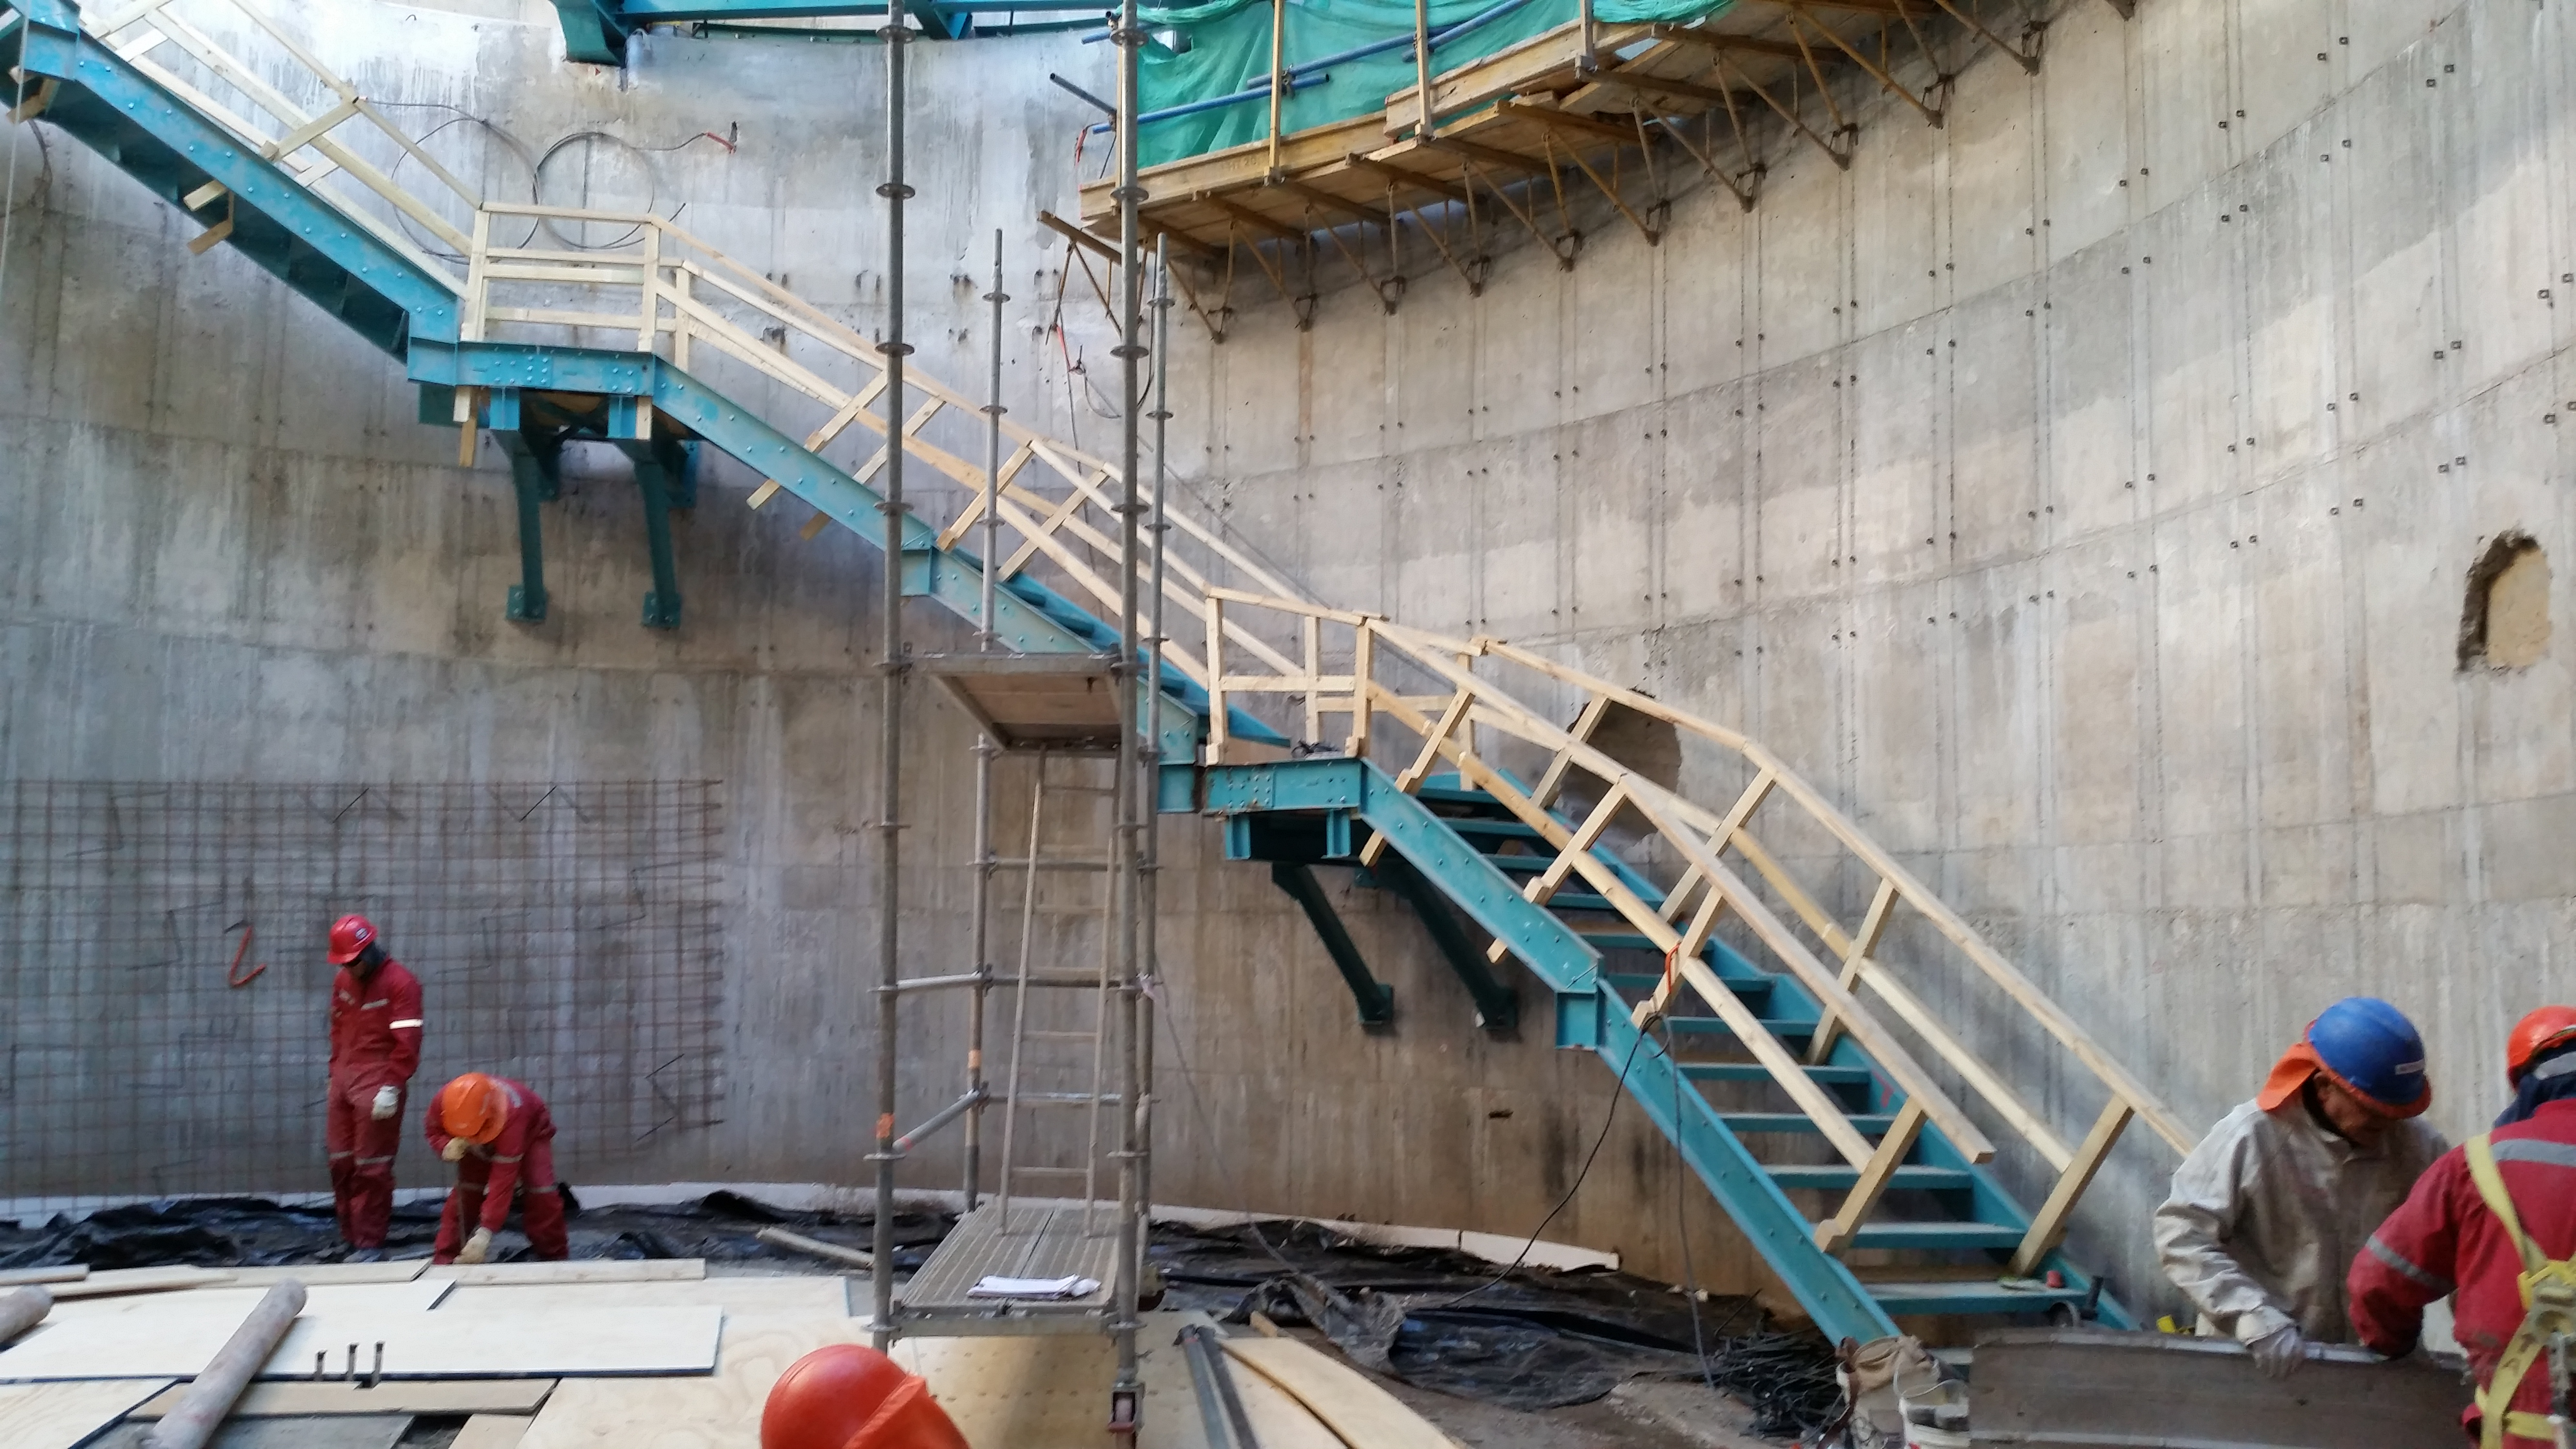

Stairs being installed inside the pier

Stairs being installed inside the pier, from the pier flooring to the seventh level.

Credit: Rubin Observatory/NSF/AURA